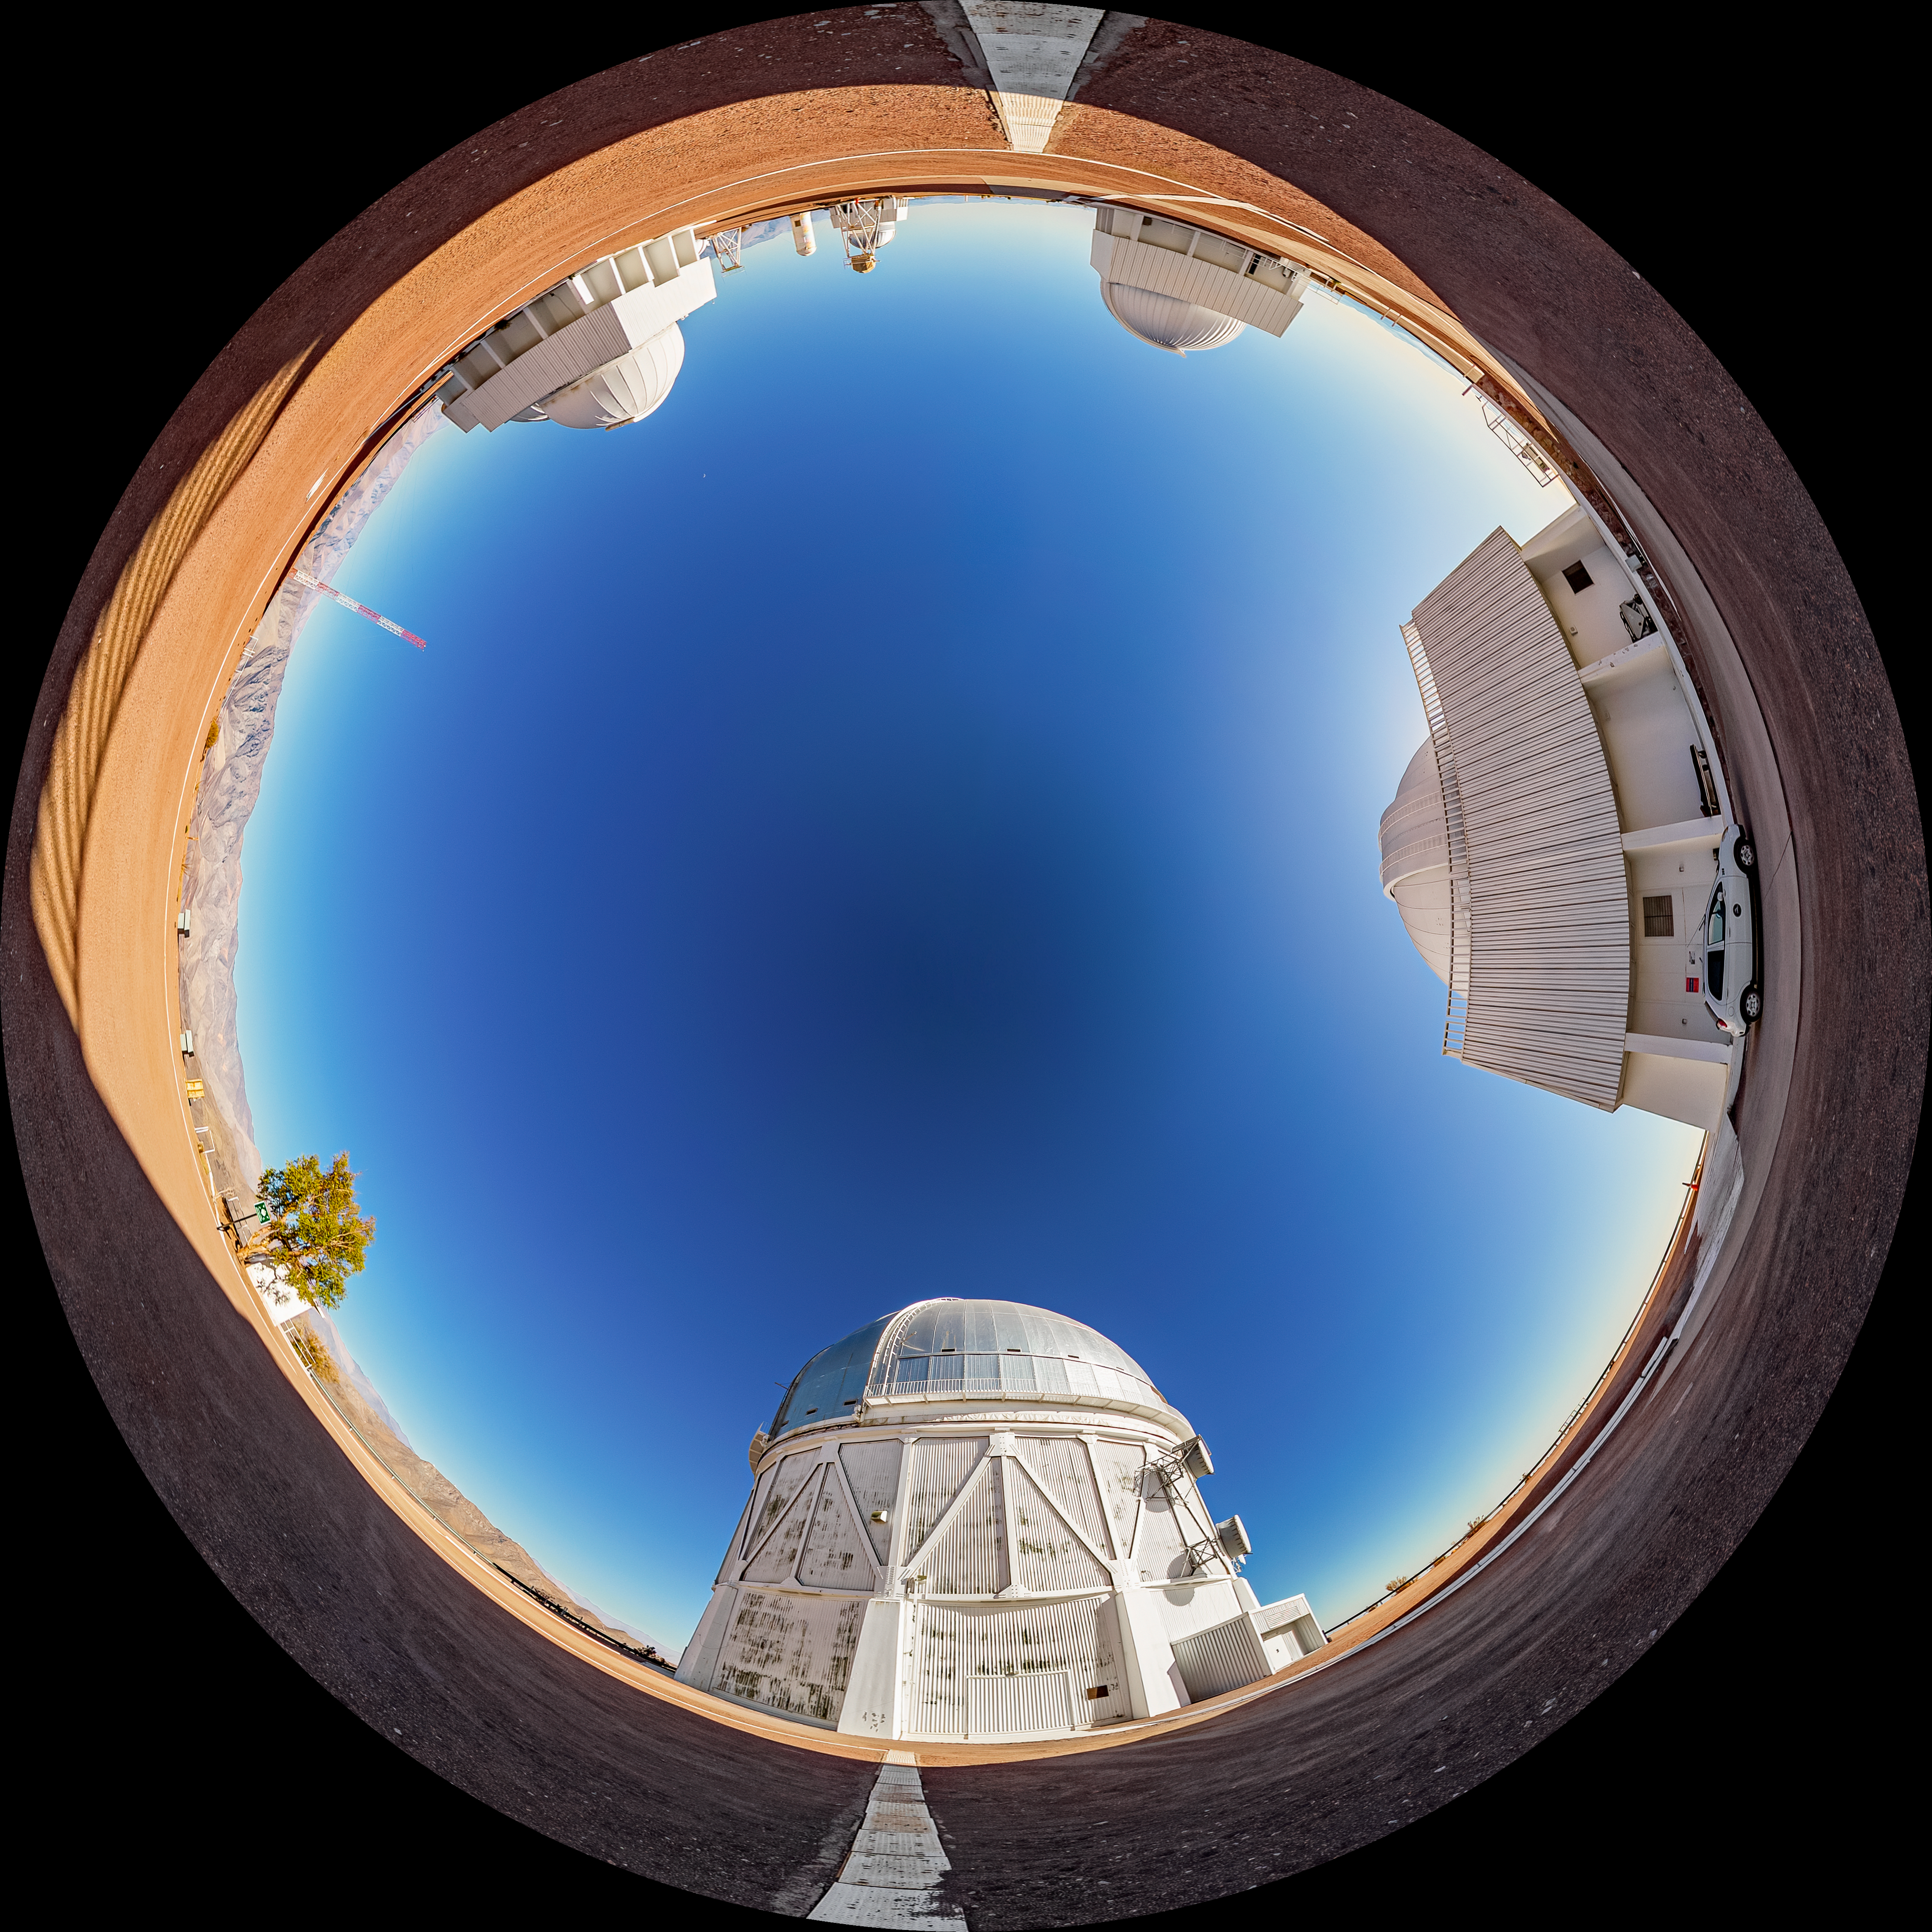

Víctor M. Blanco 4-meter Telescope Fulldome

A fulldome view of the Víctor M. Blanco 4-meter Telescope at Cerro Tololo Inter-American Observatory (CTIO).

A 360 panorama version of this image can be found here.

Credit: CTIO/NOIRLab/NSF/AURA/T. Matsopoulos